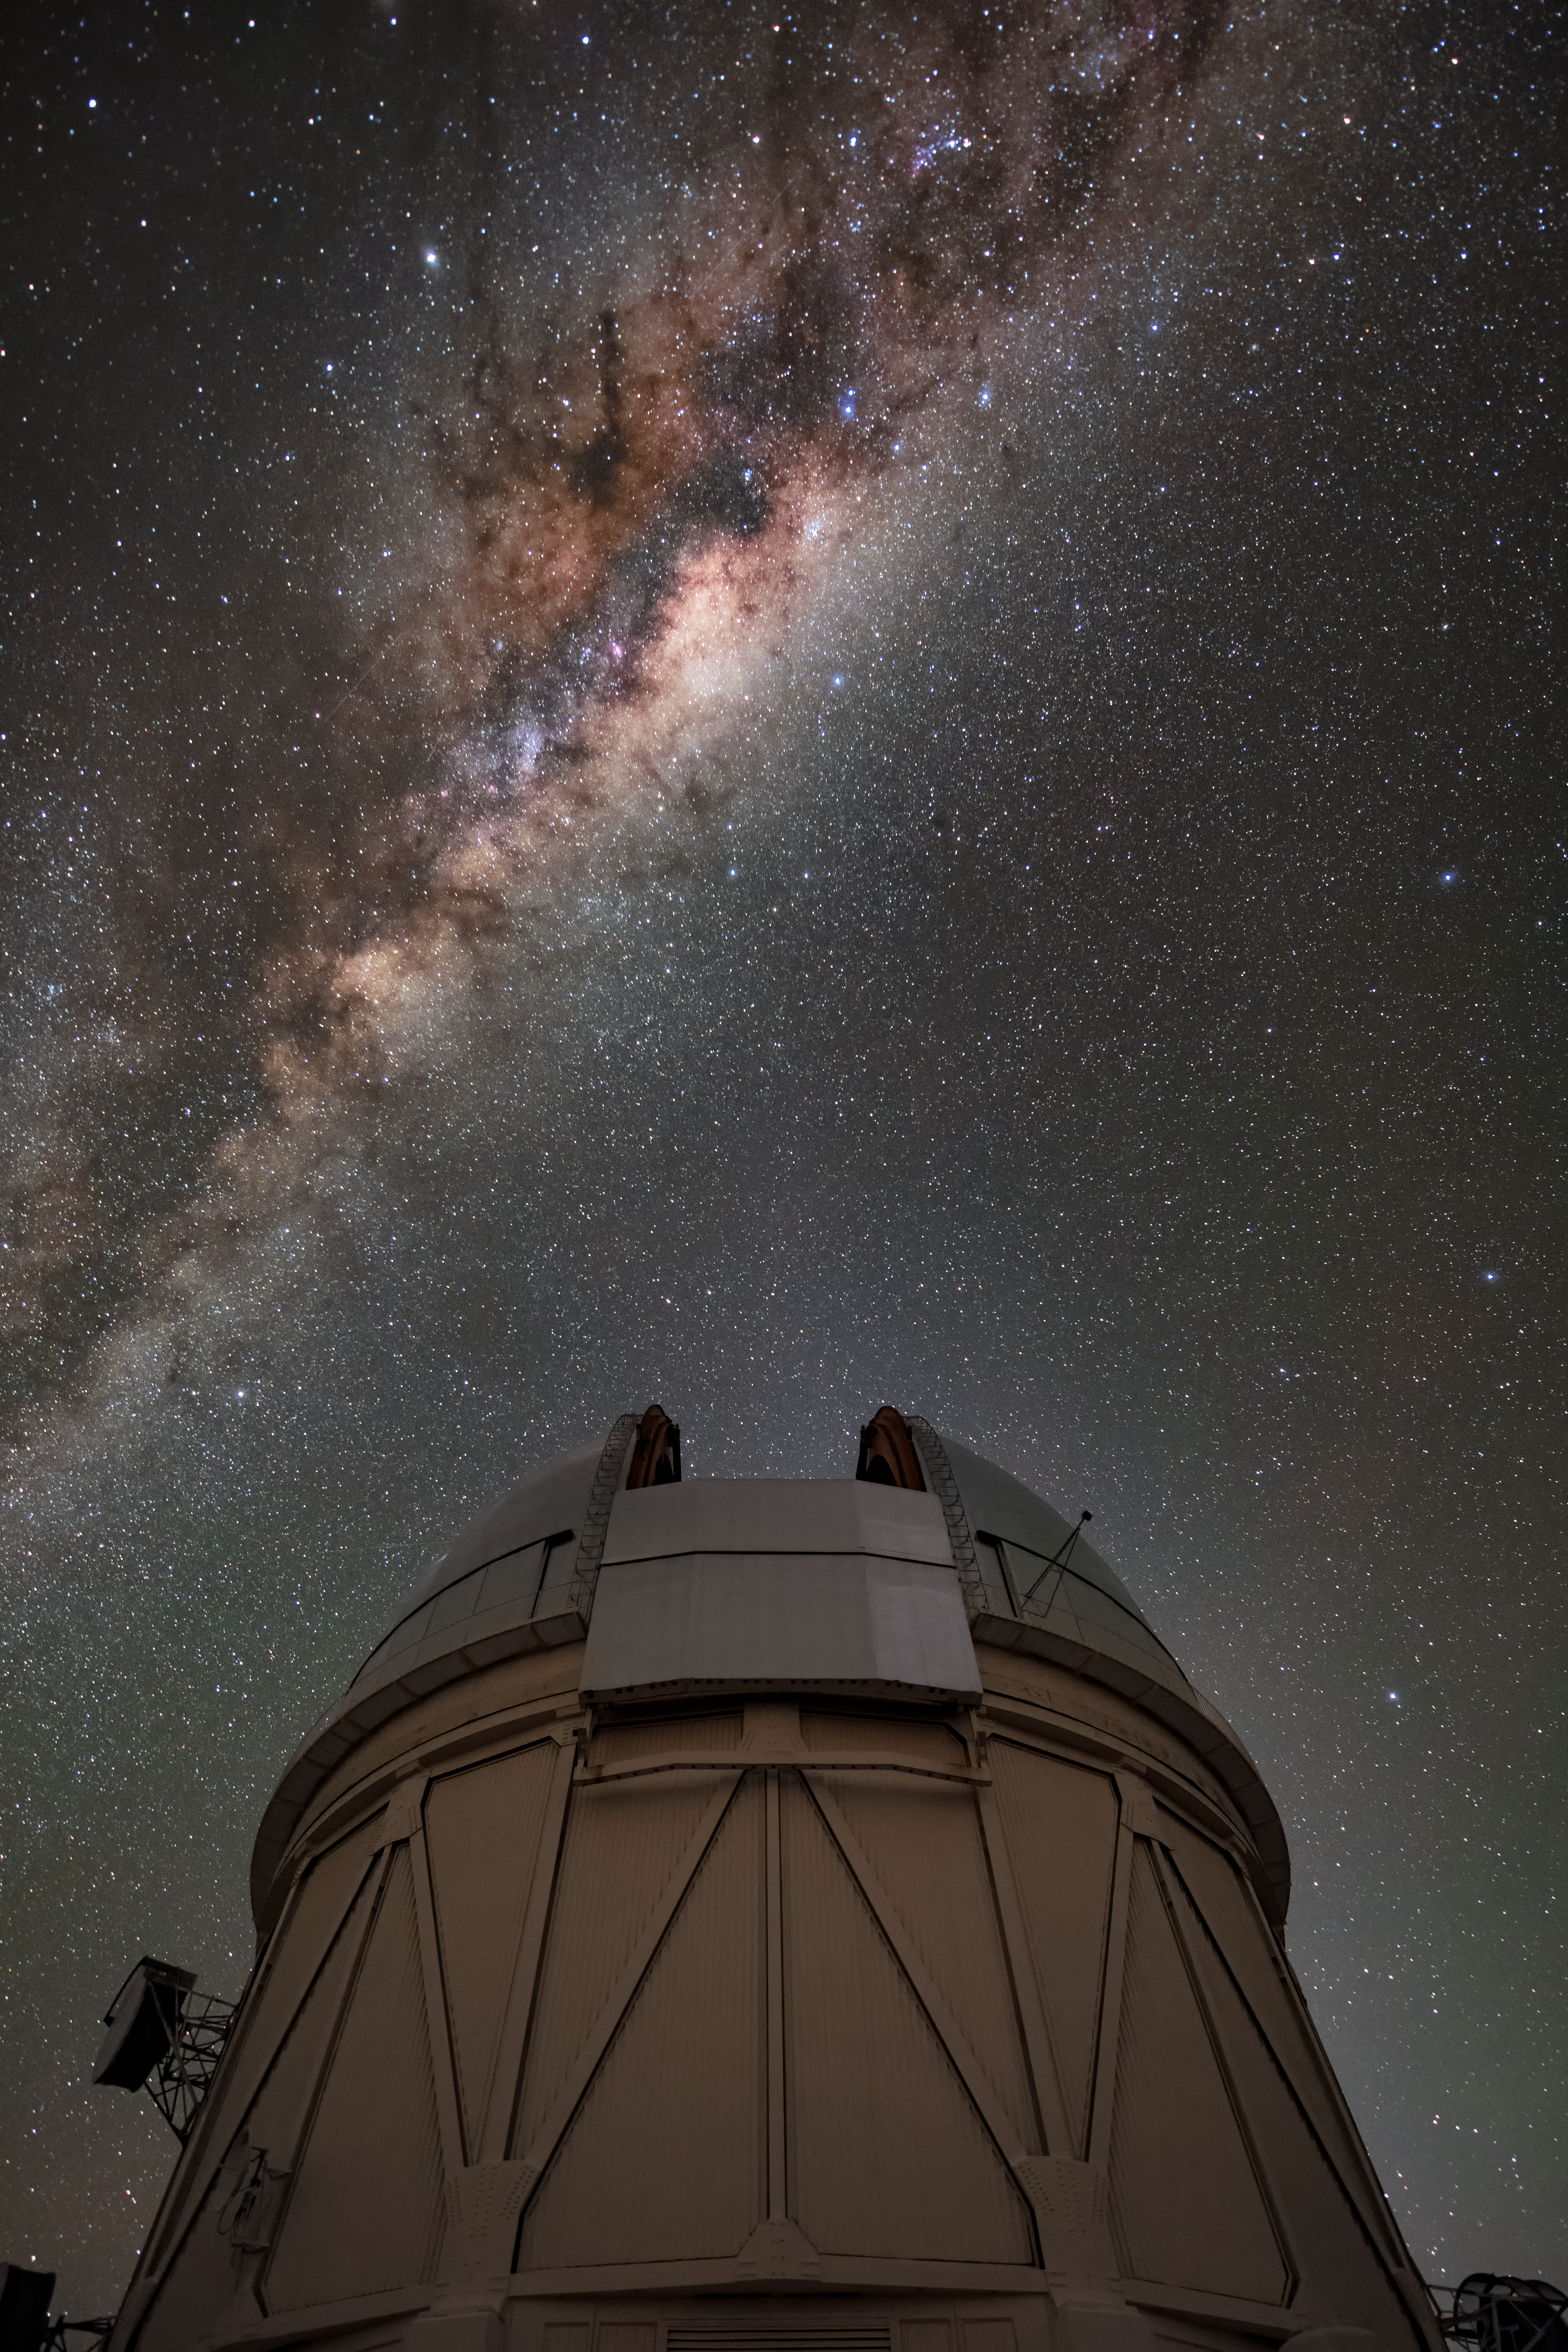

Gazing at the Milky Way

The Milky Way spills across the night sky above the Víctor M. Blanco 4-meter Telescope at the Cerro Tololo Inter-American Observatory (CTIO), a Program of NSF NOIRLab. Commissioned in 1974, the telescope was once the largest optical telescope south of the equator and remains an astronomical powerhouse to this day. This photograph captures the open dome of the telescope as it gazes upwards at the luminous band of stars and dust lanes making up our galaxy. Like all telescopes at CTIO, the Blanco benefits from the crystal-clear observing conditions in northern Chile — as you can see from this star-filled image!

Credit: CTIO/NOIRLab/NSF/AURA/B. Tafreshi